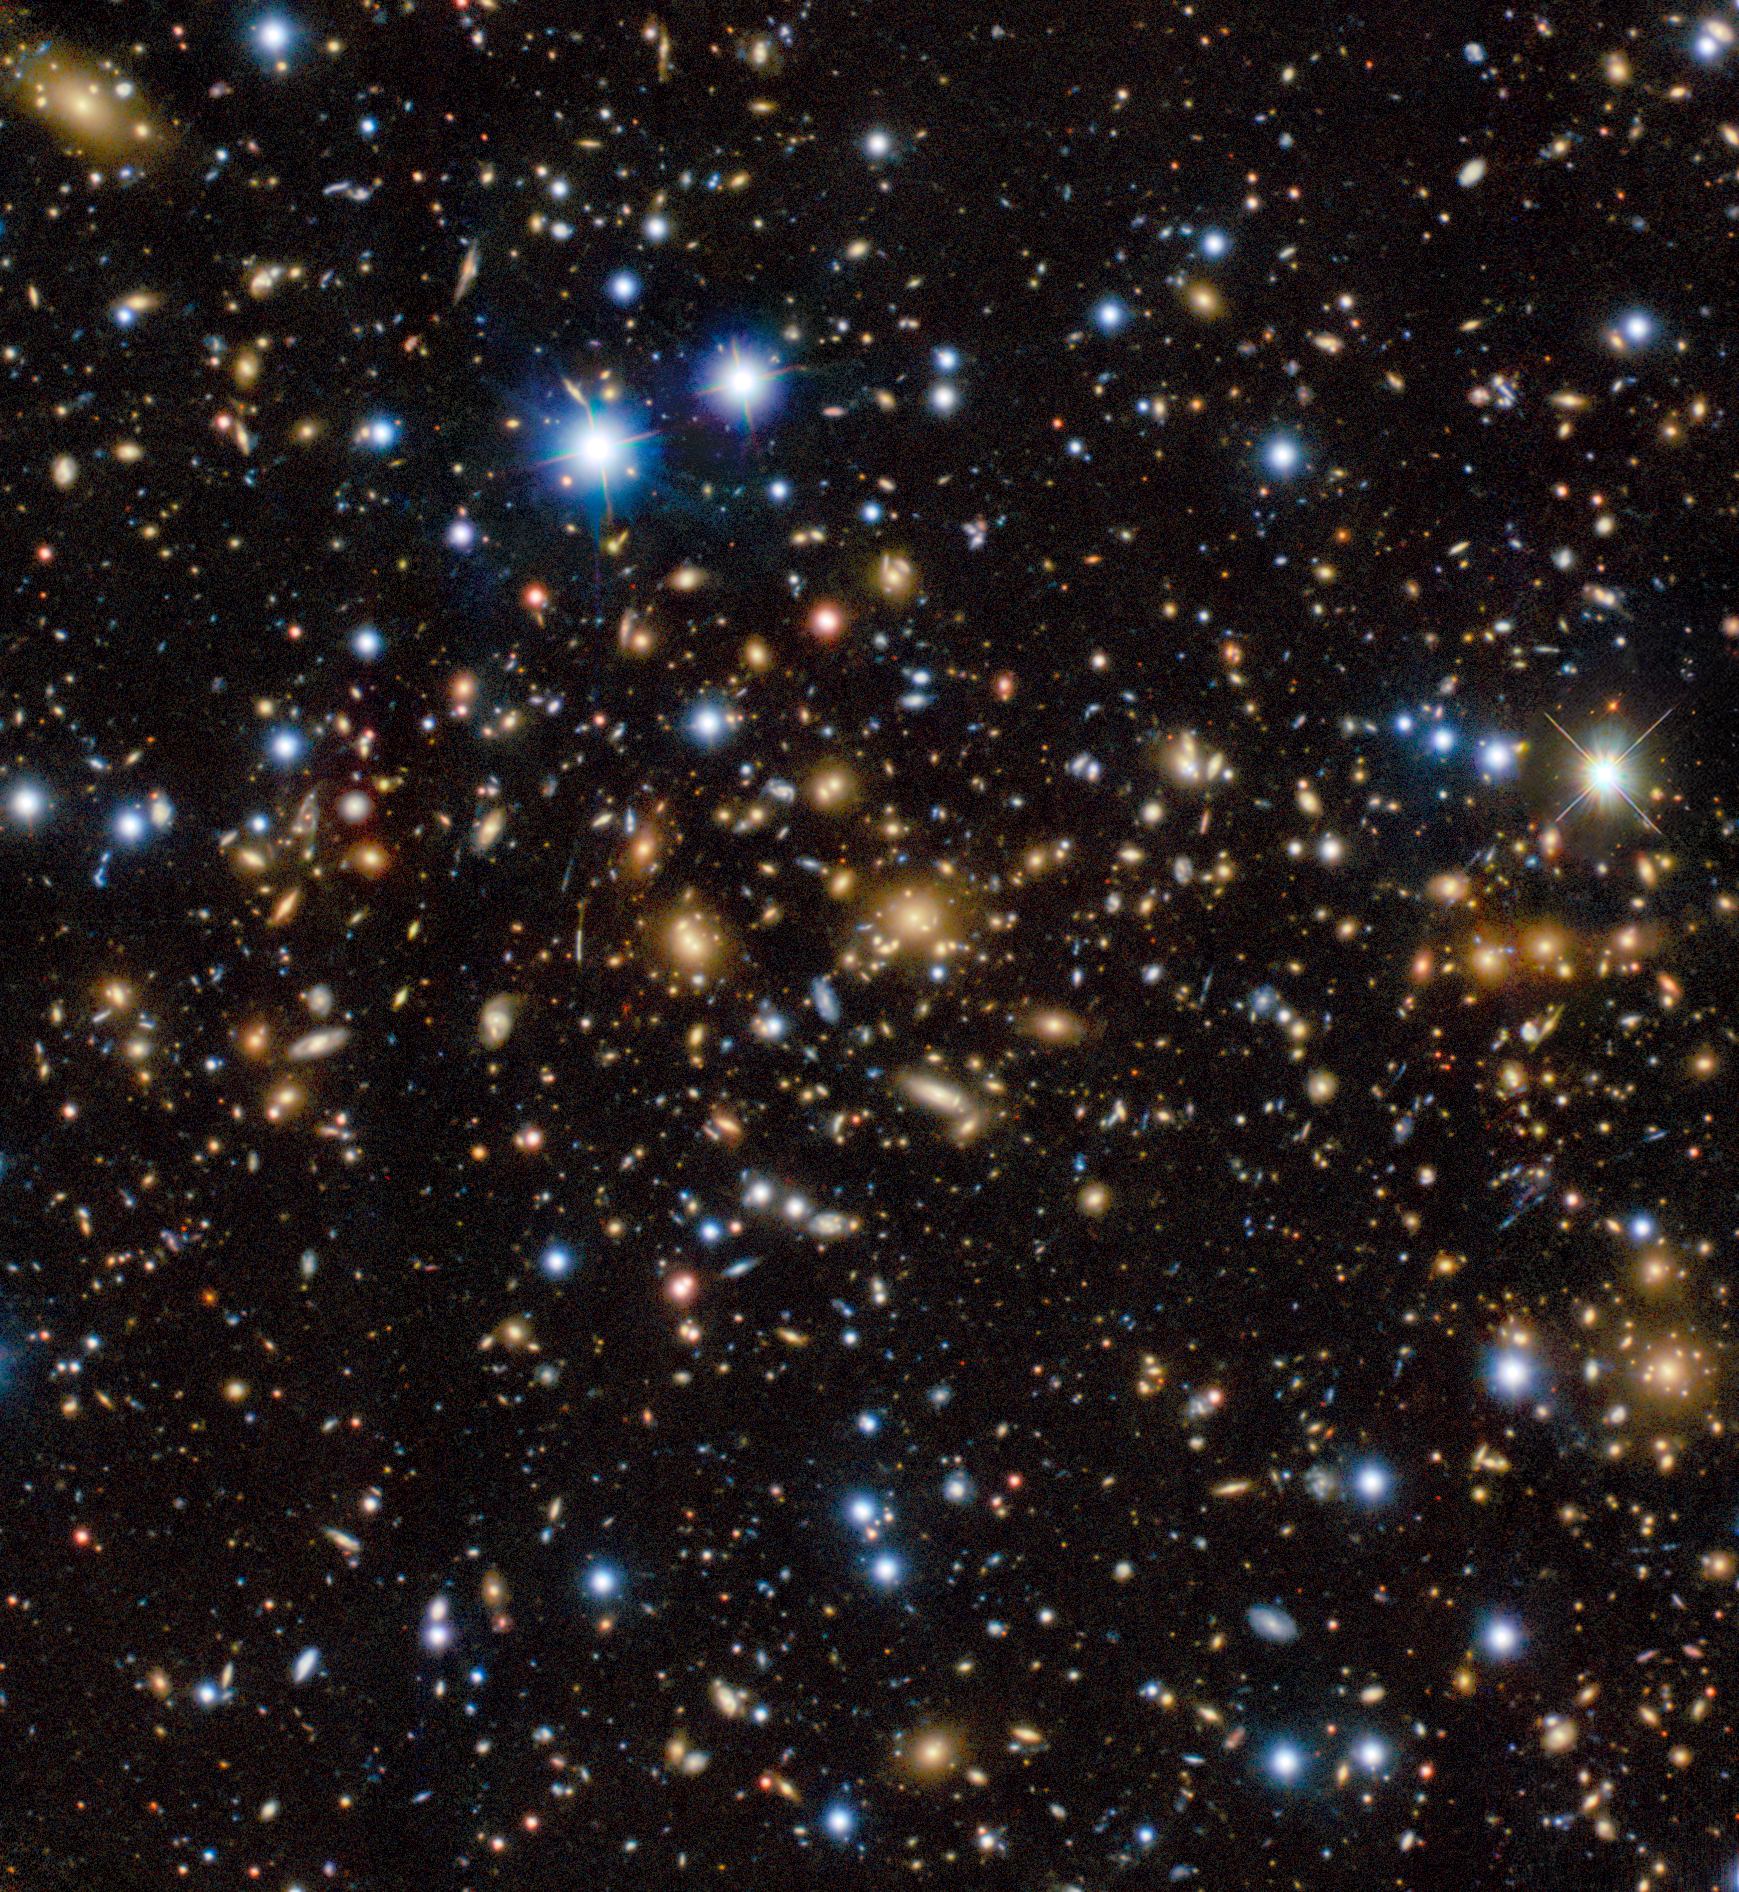

Delimiting a Cosmic Magnifying Glass

The galaxy cluster MACS J0060.1-2008 (MACS0060) is well known for its strong gravitational lensing effect. This means the cluster is massive enough to curve the space-time around it and bend the path of light from more distant objects. The galaxy cluster acts like a giant magnifying glass, boosting the reach of our telescopes and allowing us to see farther and fainter objects in space.

When researchers analyzed a Hubble Space Telescope (HST) image of the MACS0600 cluster, they realized that the cluster's mass as determined from the image was too small to account for the strength of its gravitational lensing effect. The researchers observed the area just east of where the HST image was taken using the Gemini Multi-Object Spectrograph (GMOS) on Gemini North, one half of the International Gemini Observatory, supported in part by the U.S. National Science Foundation and operated by NSF NOIRLab. They found that the HST image only captured a small part of a massive, sprawling cluster. As a result, the researchers have given MACS0600 the nickname ‘Anglerfish cluster,’ in reference to the deep-sea creature that is often only partially visible while the bulk of it remains hidden. Further research will be needed to find the spatial limits of the cluster’s mass, and astronomers are already planning to use this cluster’s magnification powers to study galaxies in the early Universe.

Credit: International Gemini Observatory/NOIRLab/NSF/AURAImage Processing: J. Miller & M. Rodriguez (International Gemini Observatory/NSF NOIRLab), T.A. Rector (University of Alaska Anchorage/NSF NOIRLab), M. Zamani (NSF NOIRLab) Acknowledgments: PI: Lukas J. Furtak (Ben-Gurion University of the Negev)